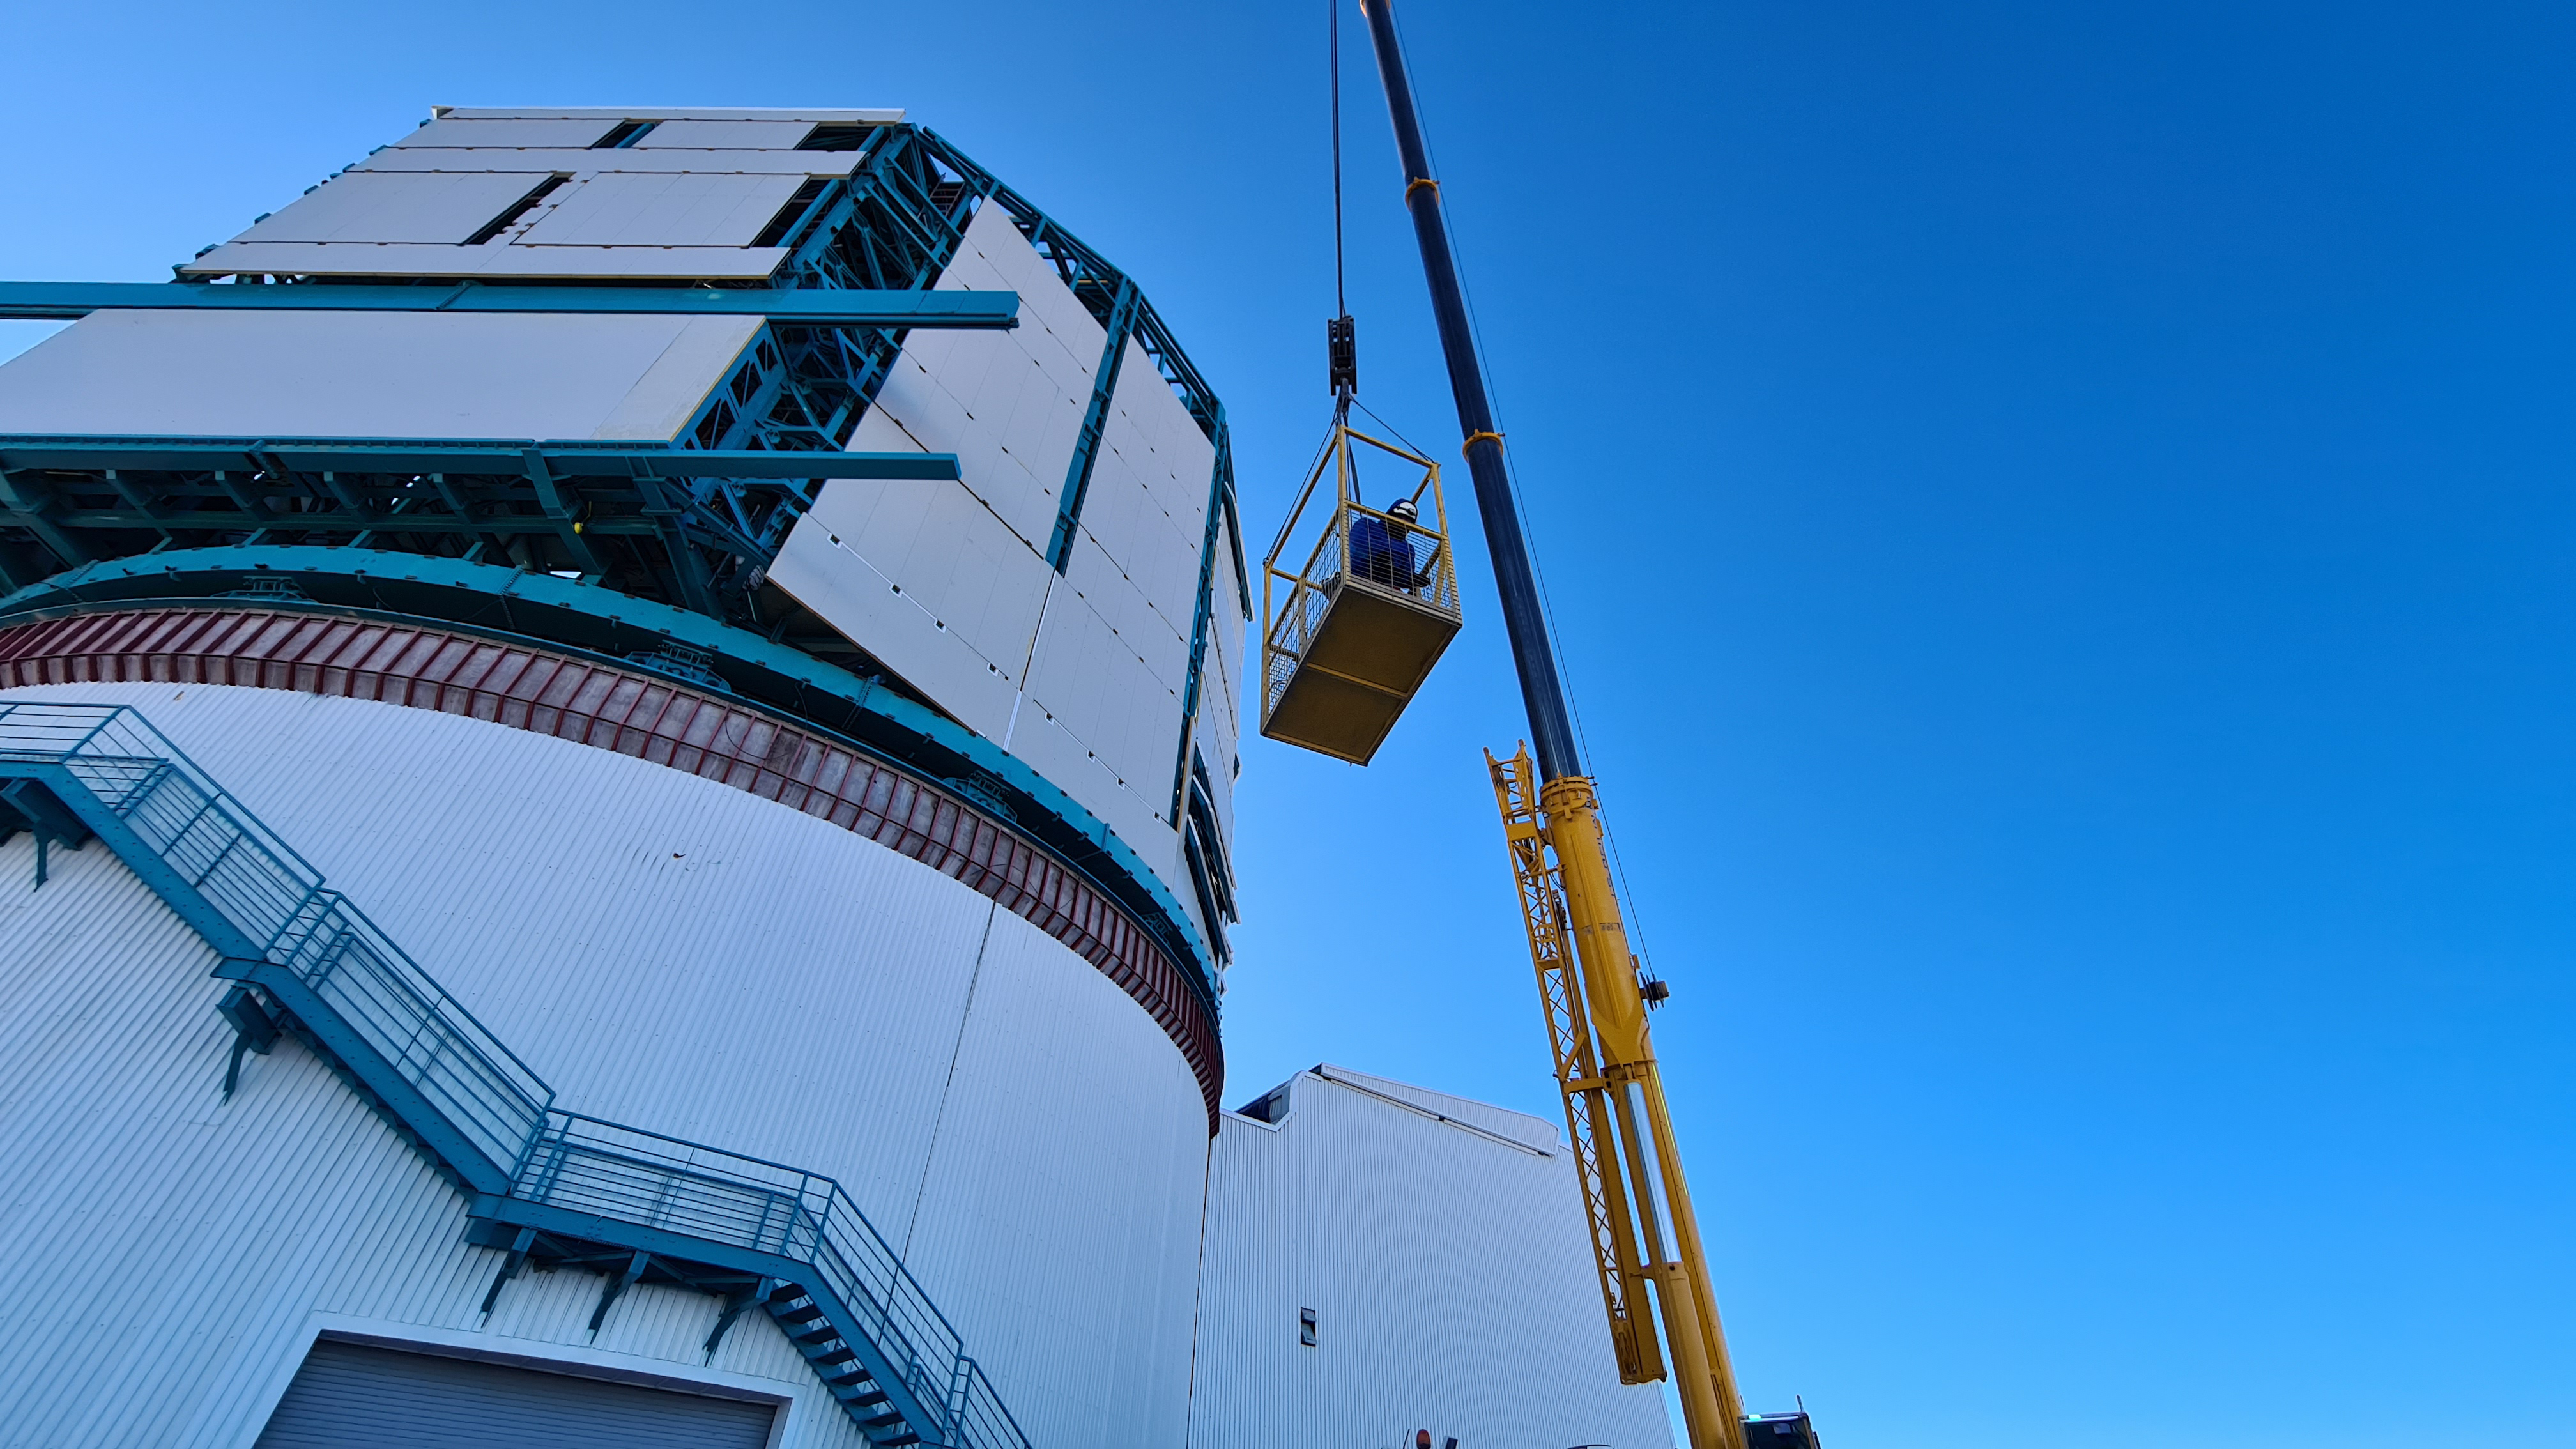

May 12 Summit Inspection

Regularly-scheduled inspections of the summit facility and equipment continue with social distancing and strict safety measures in place. The most recent inspection took place on May 12th and again included maintenance work on the Dome and TMA, including improvements for weather resistance in the coming months

Credit: Rubin Observatory/NSF/AURA